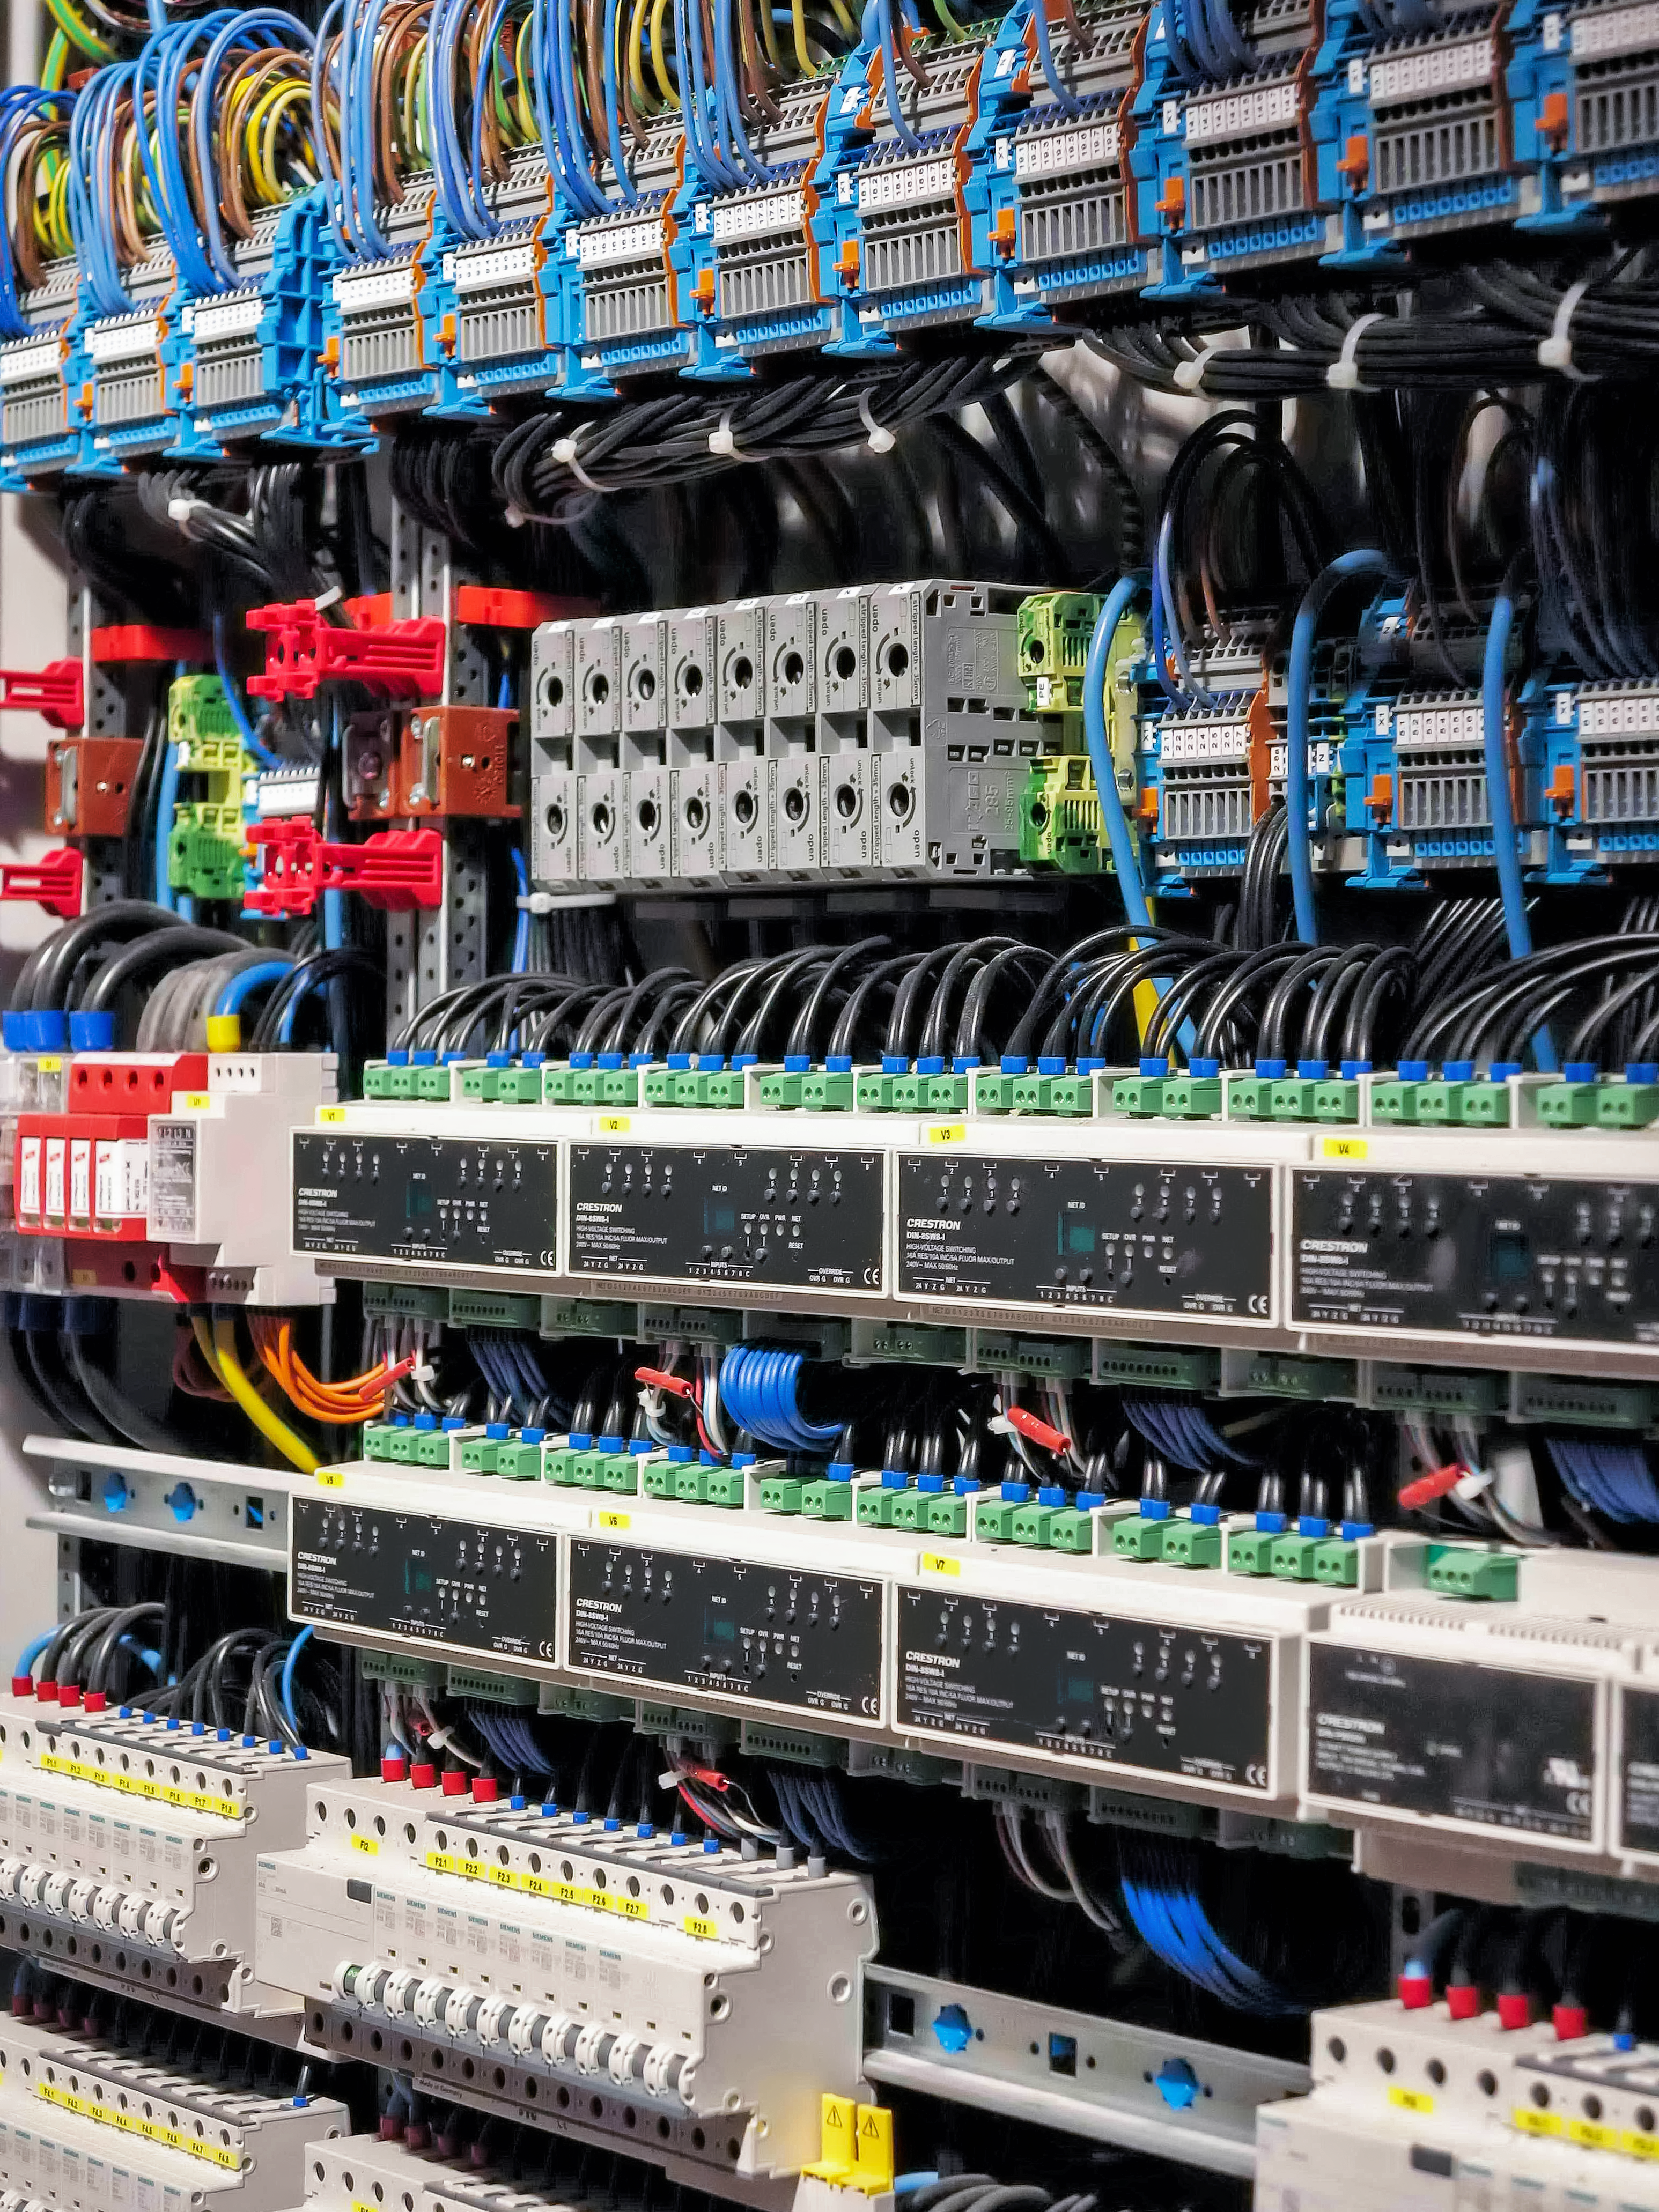

Lighting up the ESO Supernova

The ESO Supernova Planetarium & Visitor Centre is a cutting-edge free astronomy centre for the public located at the site of ESO Headquarters in Garching bei München, providing you with an immersive experience that will leave you in awe of the Universe we live in. It is due to open in April 2018.

This image shows the electrical distribution panel, which will ensure the Supernova centre has the energy it needs to put on amazing planetarium shows and light up the beautiful exhibition spaces.

Credit: ESO/F. Reckmann